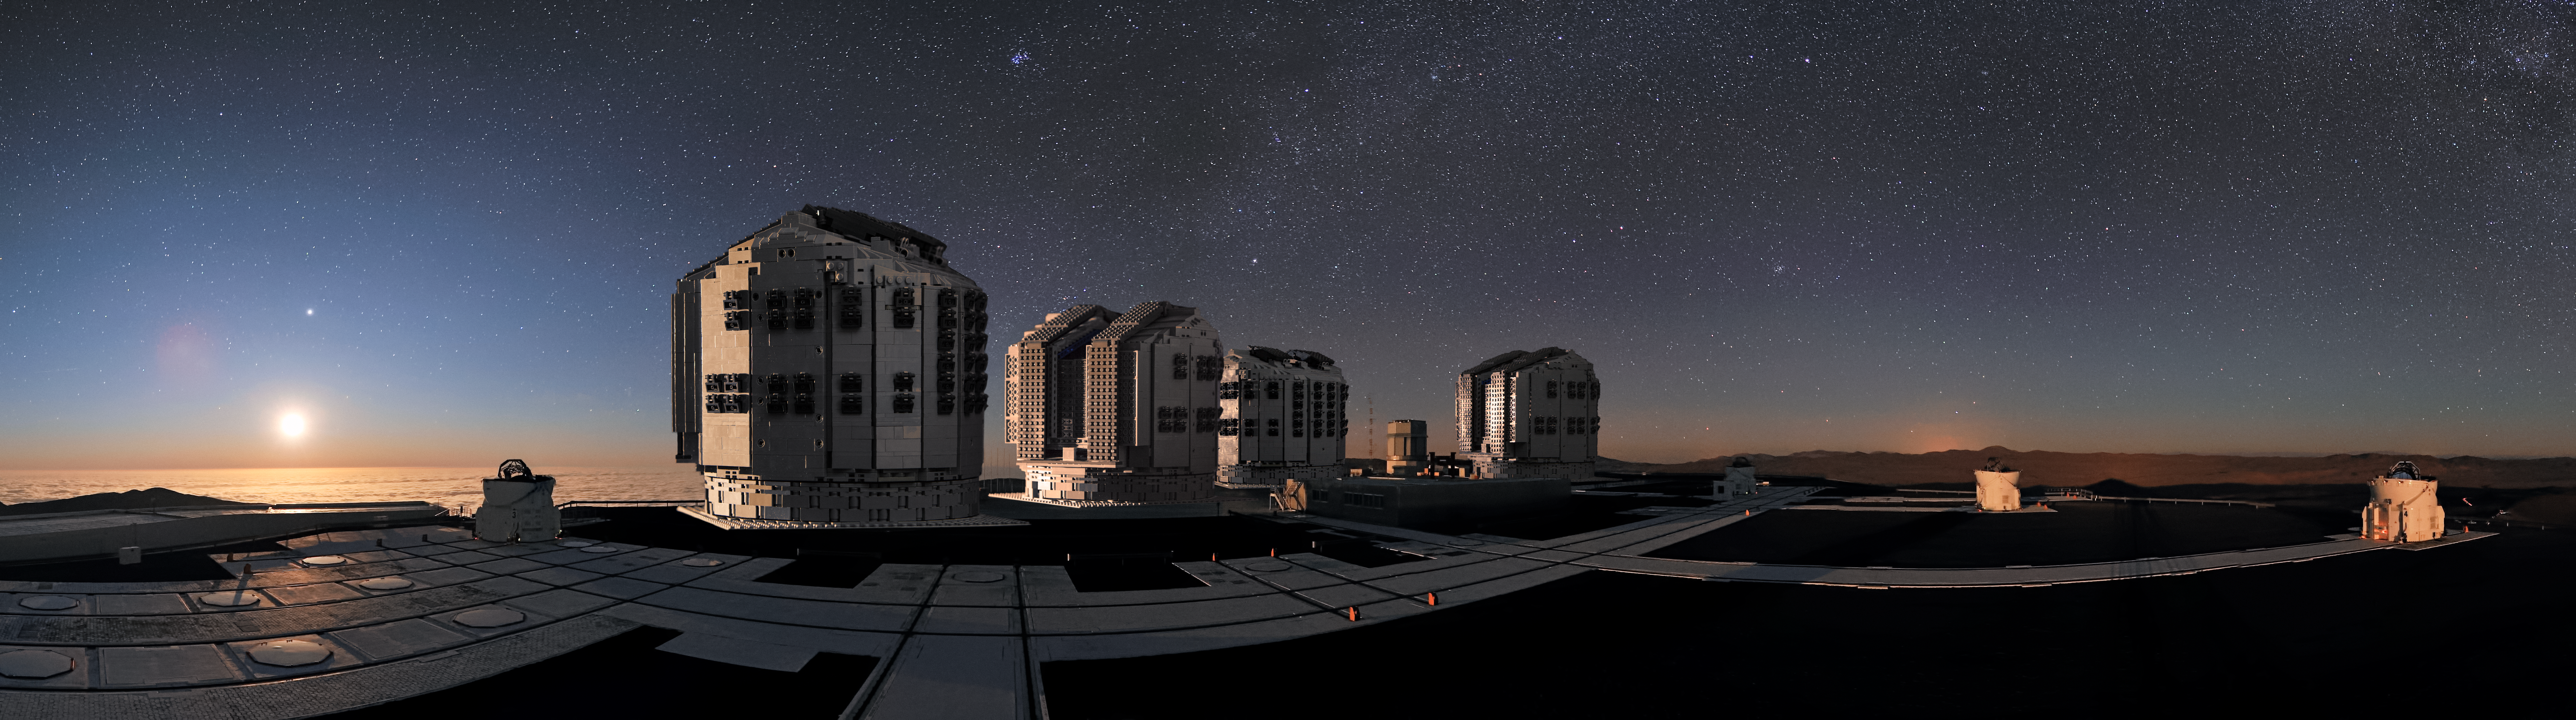

The LEGO® VLT model mimics its real counterpart

In this synthetic image, Frans Snik’s VLT model exactly mimics its real counterpart, with all four Unit Telescopes together at their home in Chile’s Atacama Desert.

Credit: ESO/G. Hüdepohl (atacamaphoto.com)/F. Snik/M. Zamani